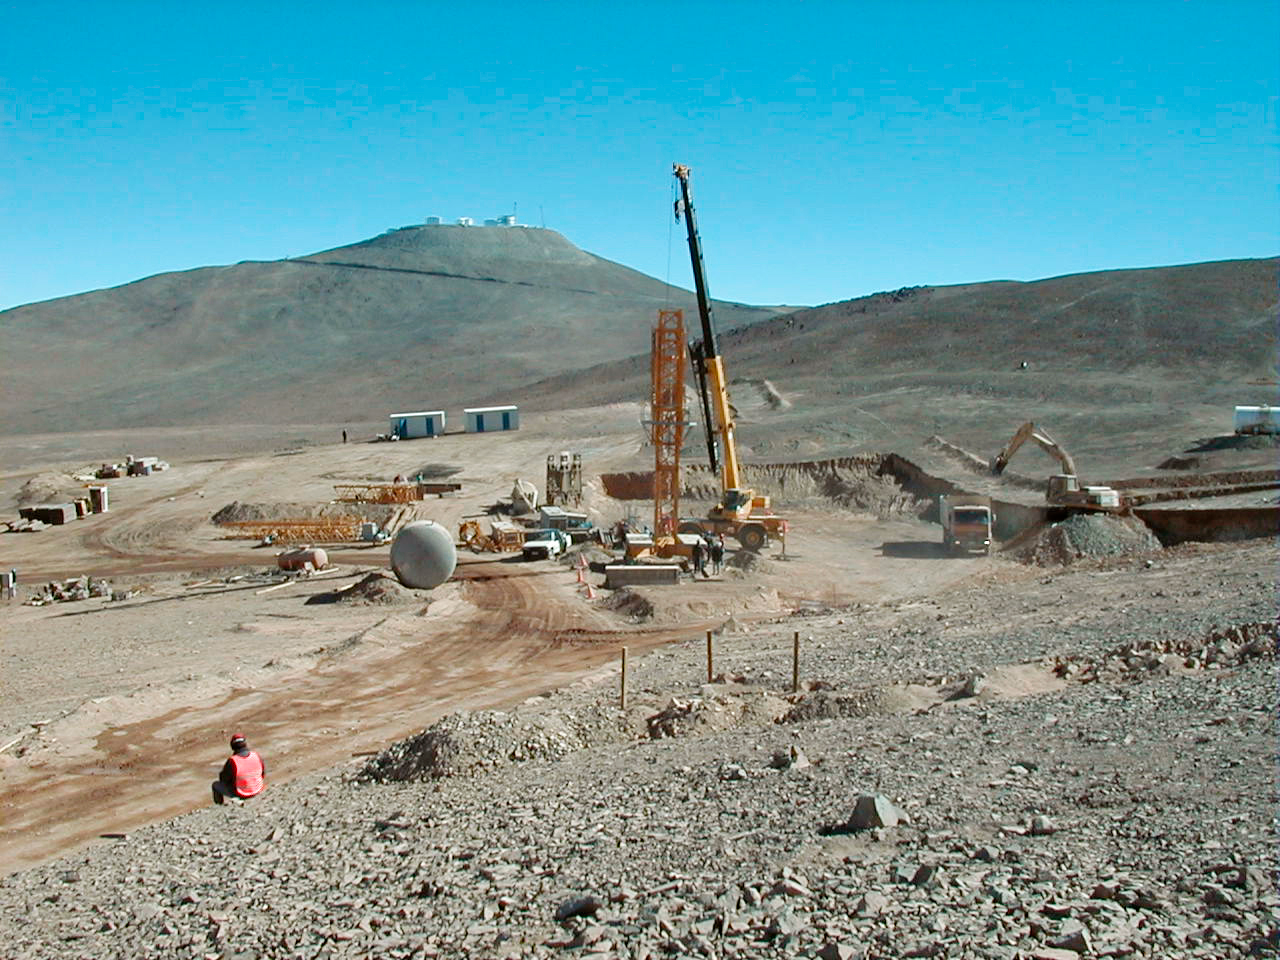

Paranal Residencia: future location

View of the building site where the first part of the new Paranal Residencia and Offices are now under construction. Compare with ESO Press Photo eso9937c of a model of the building, as seen under about the same angle.

Credit: ESO